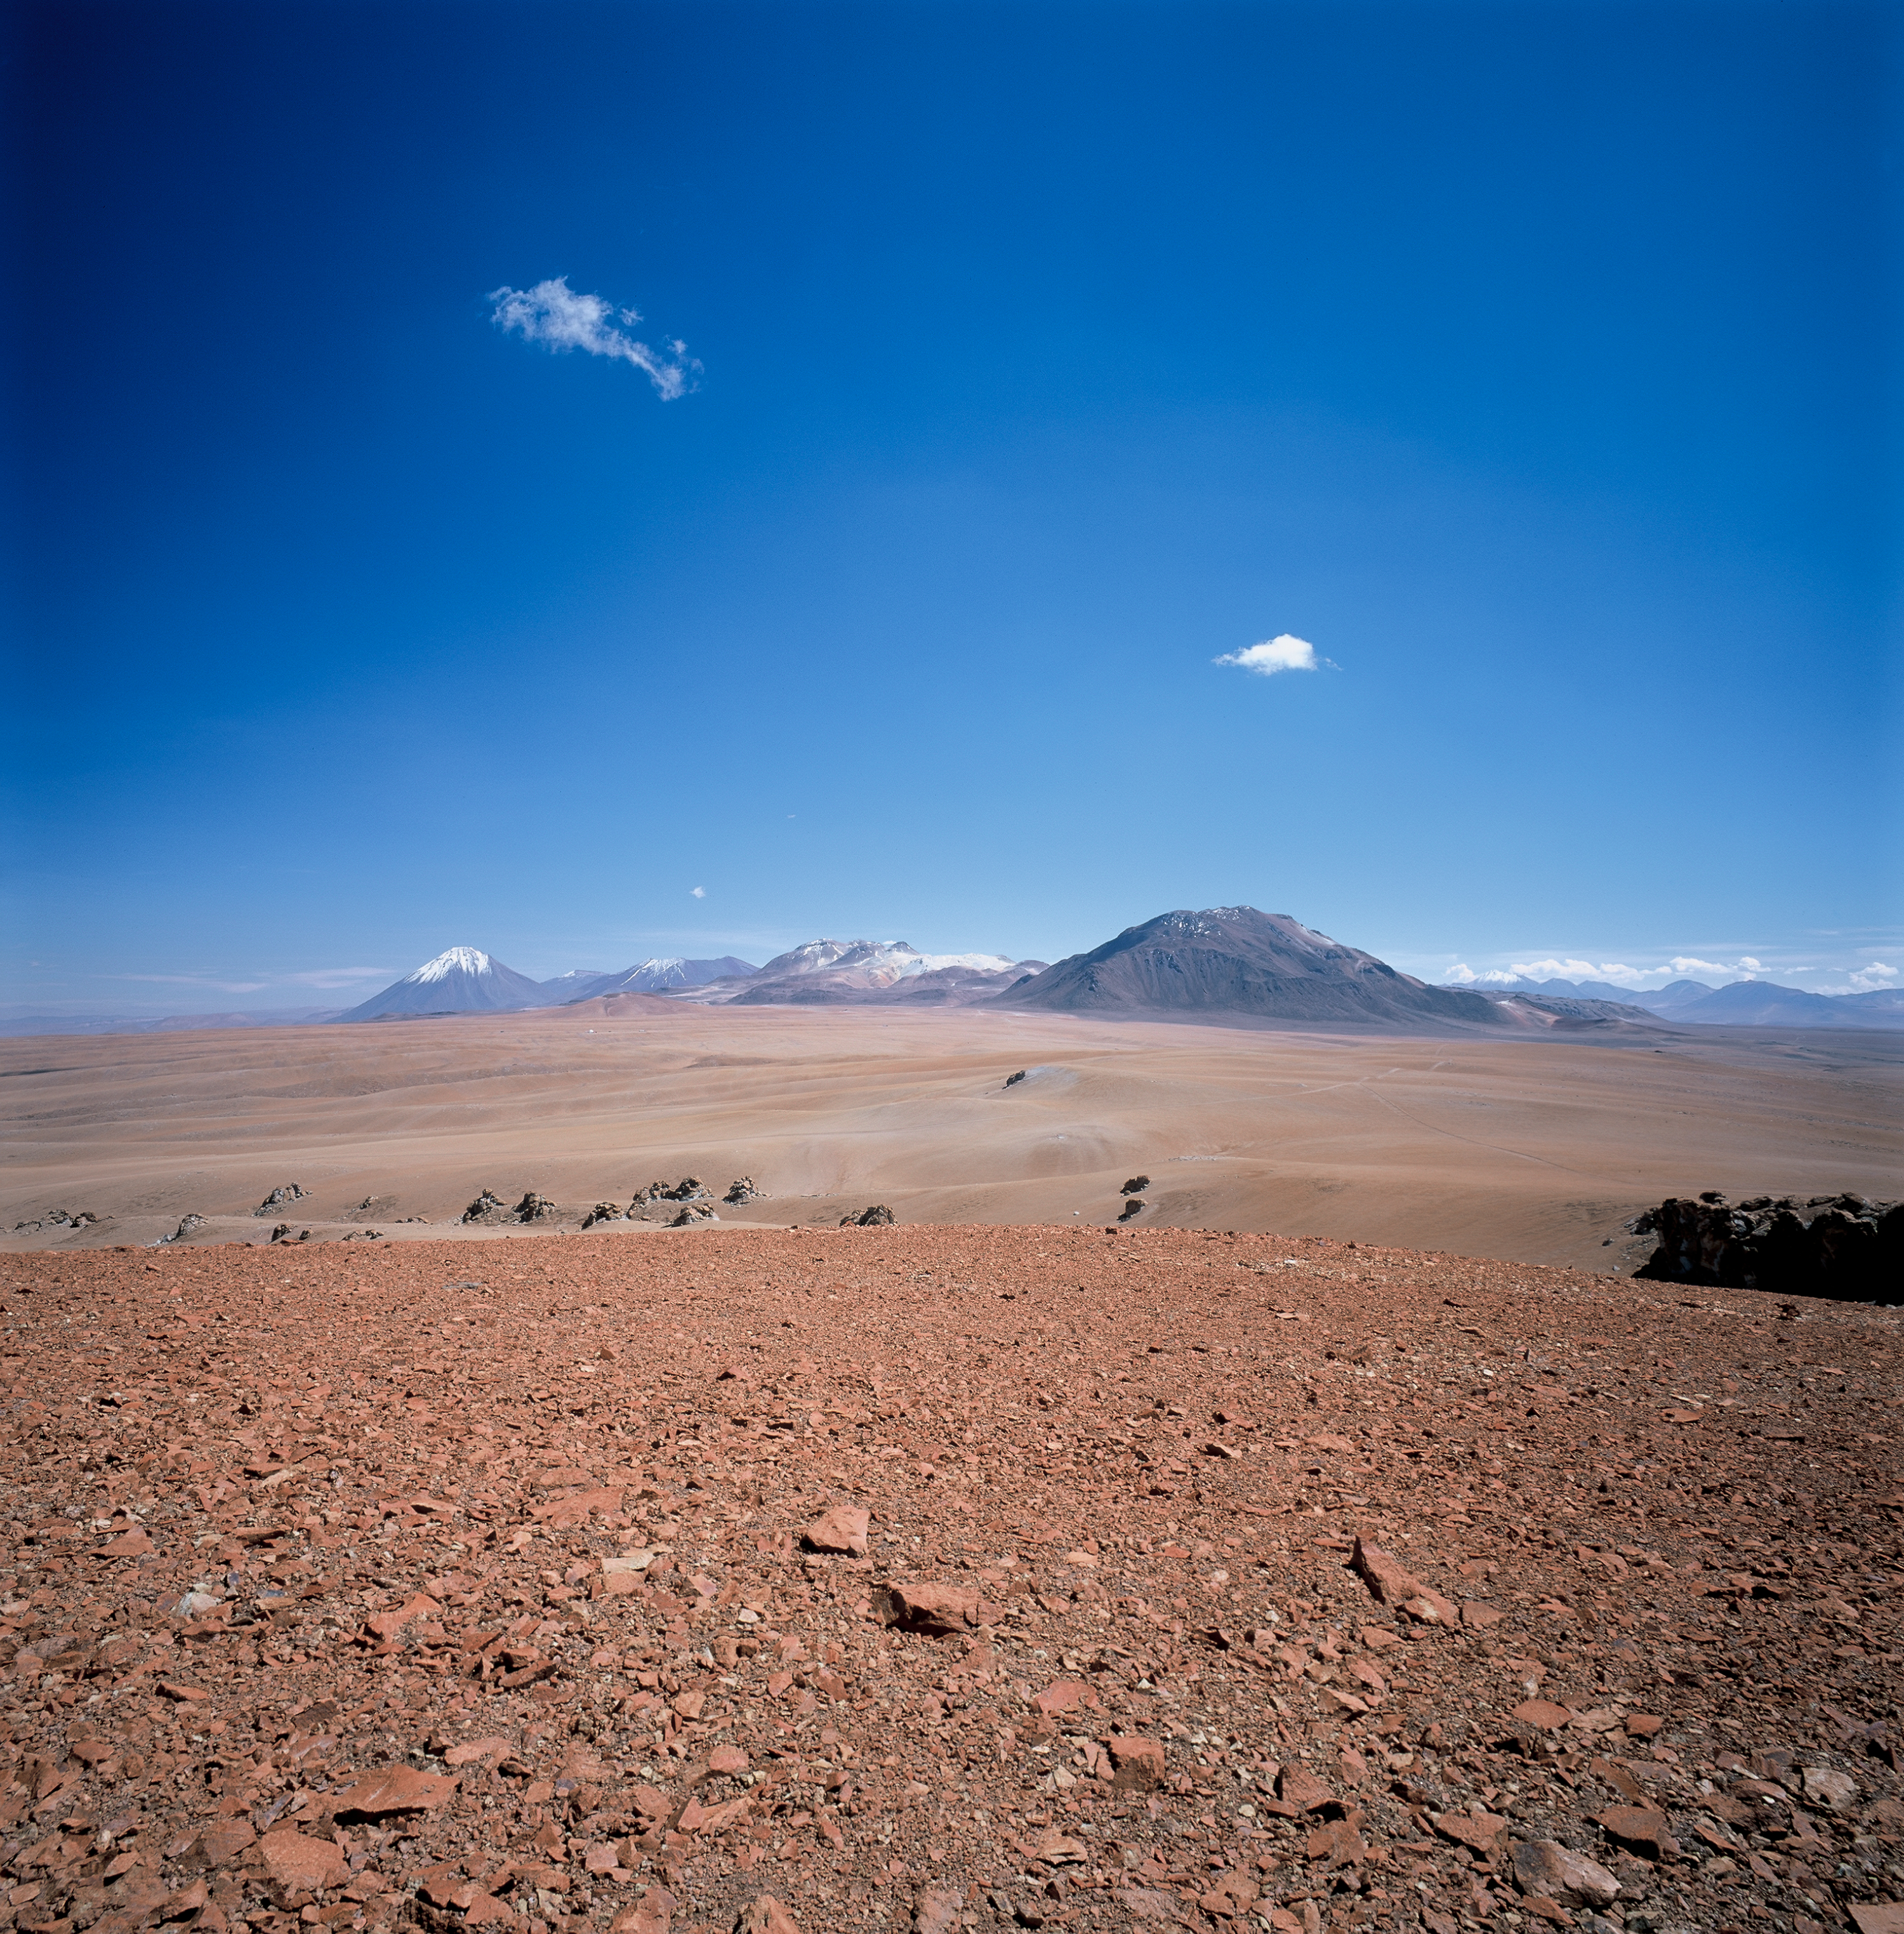

Chajnantor general view

Chajnantor seen from the south from 5500 metres altitude. Image taken in March 2002.

Credit: ESO/H.H.Heyer